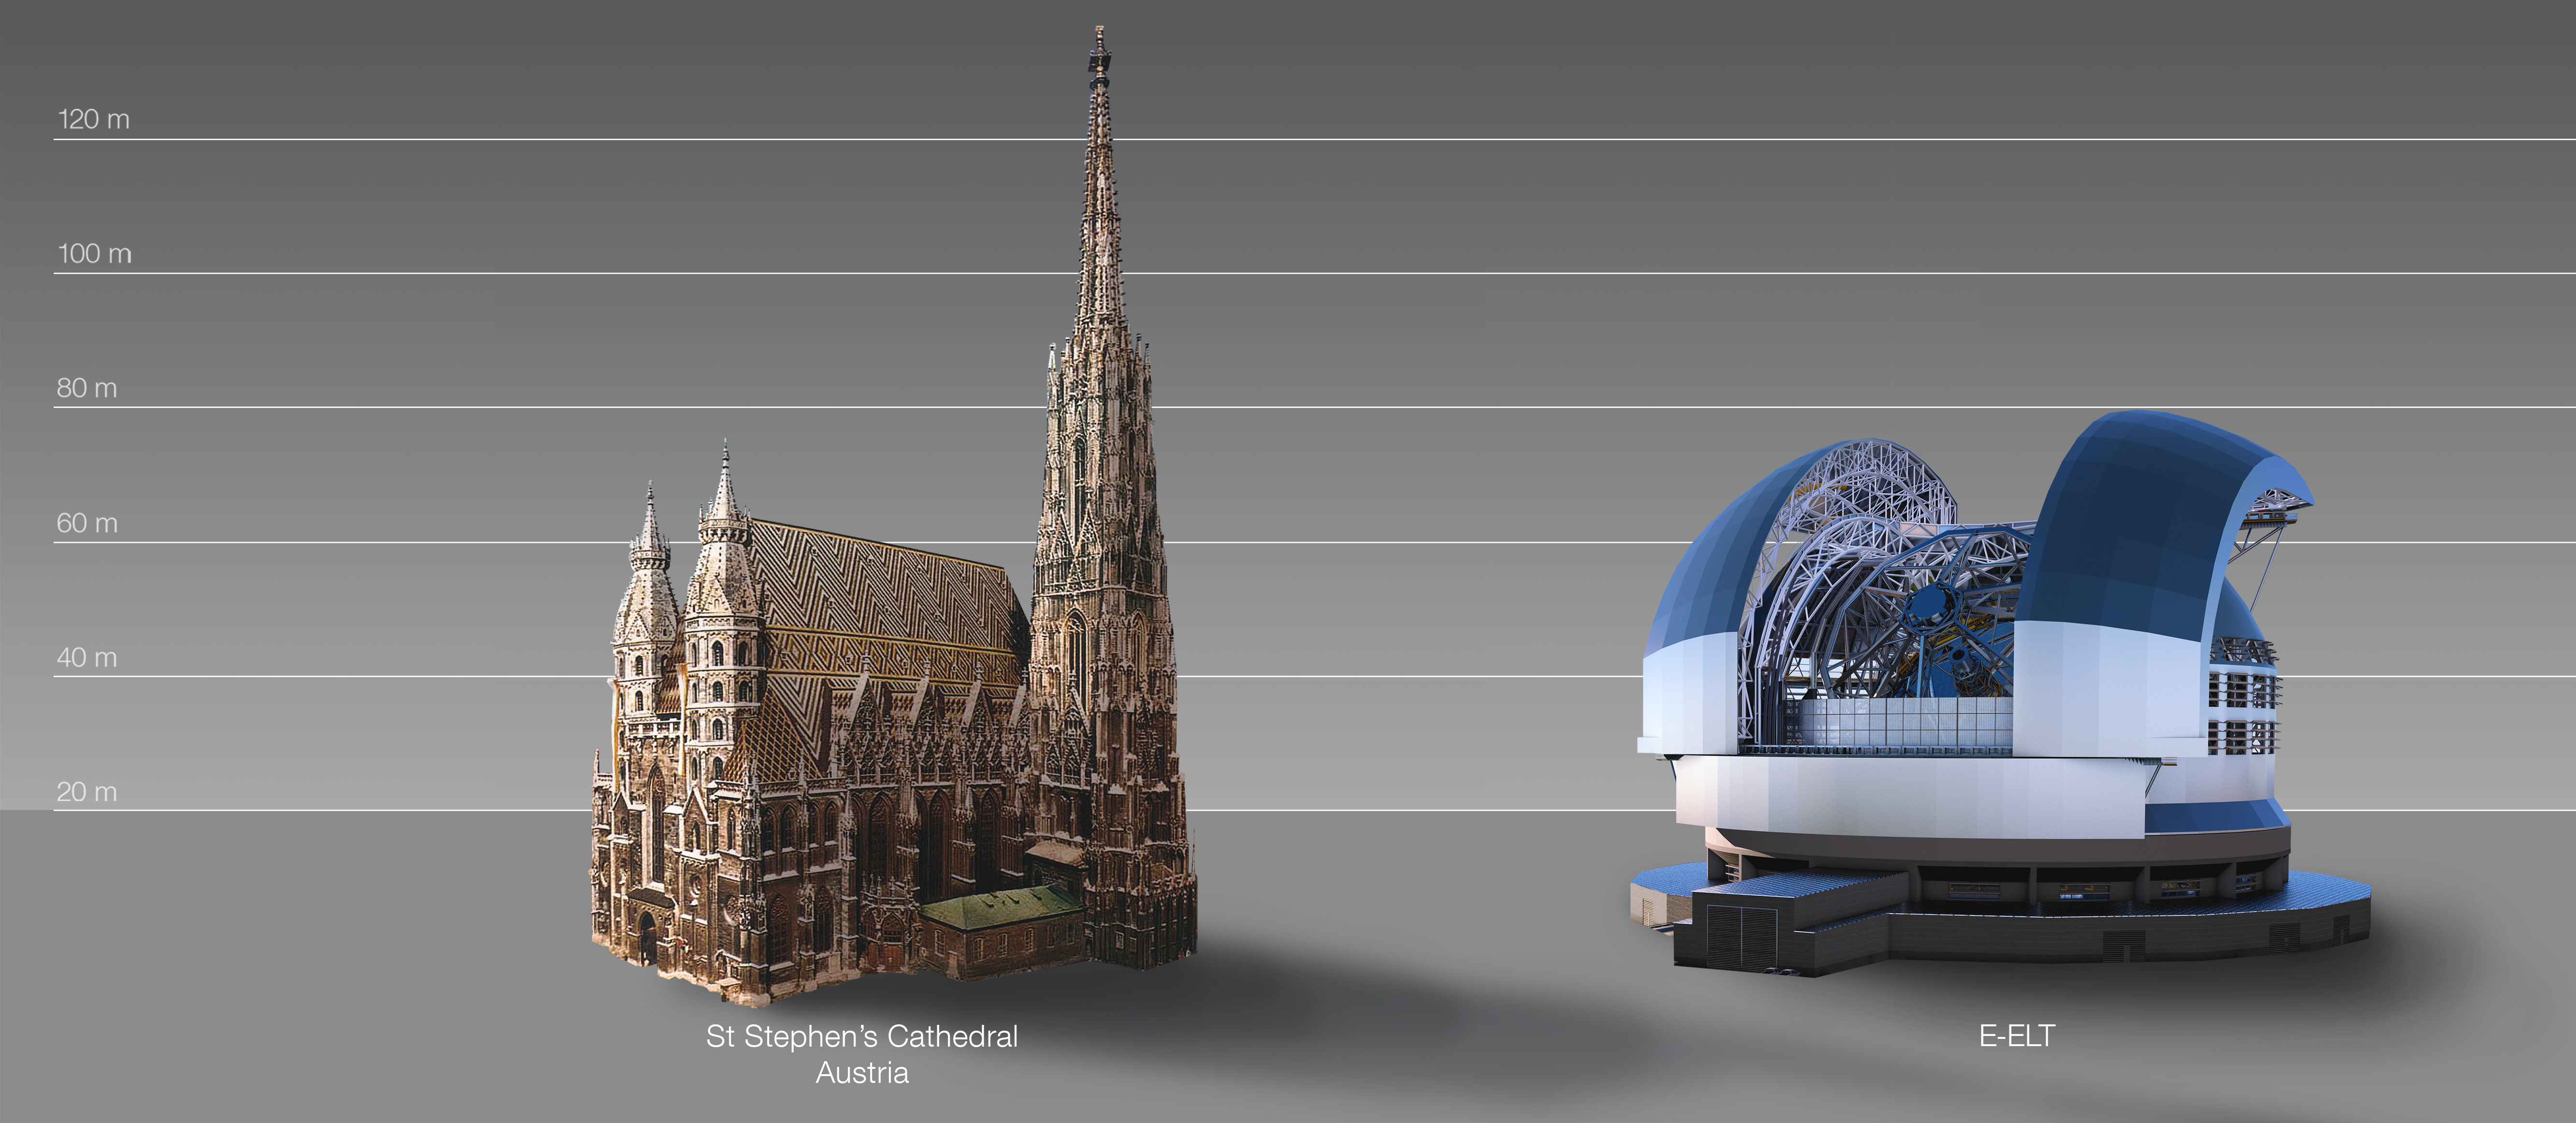

The ELT compared to St Stephen's Cathedral, Vienna, Austria

This artist's impression compares the ELT to St Stephen's Cathedral, Vienna, Austria.

The design for the ELT shown here was published in 2016. (eso1617)

Credit: ESO